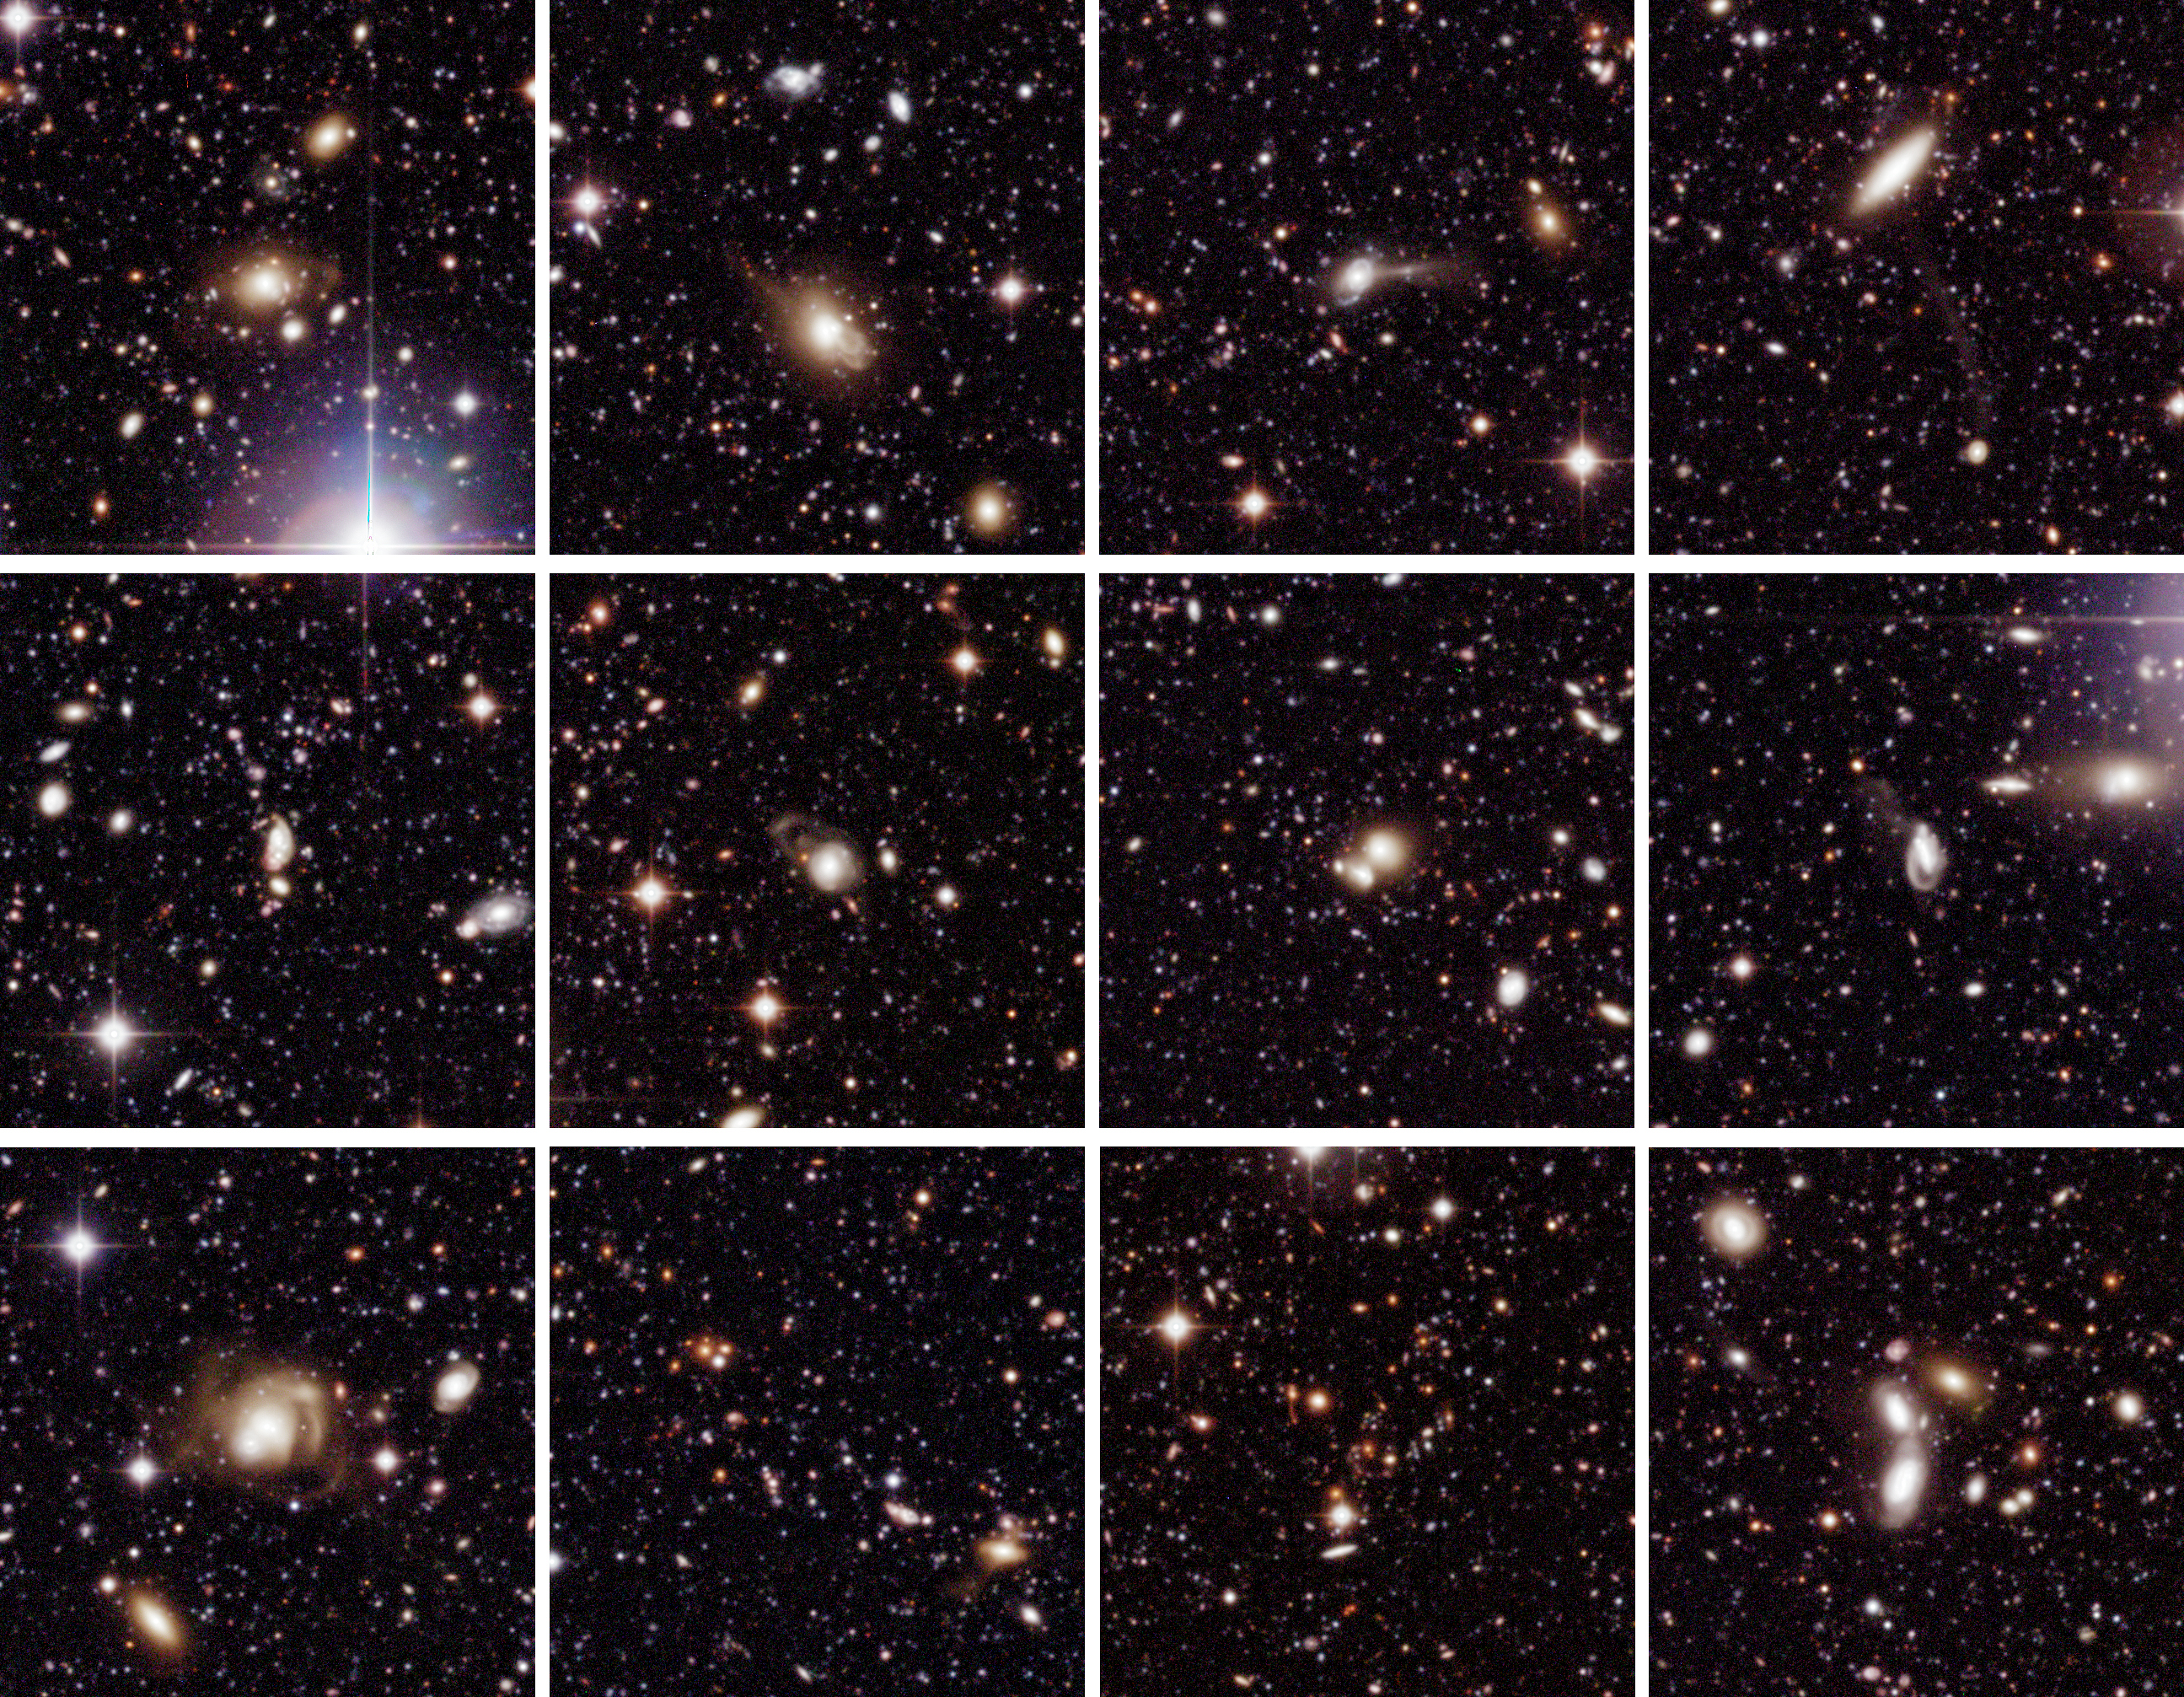

Selected galaxies in Chandra Deep Field South

Collection of twelve subfields from the full wide field imager Chandra Deep Field South (WFI CDF-S), centred on (pairs or groups of) galaxies. Each of the subfields measures 2.5 x 2.5 square arcminutes (635 x 658 pix 2 ; 1 pixel = 0.238 arcsec). North is up and East is left.

Technical information: The very extensive data reduction and colour image processing needed to produce these images were performed by Mischa Schirmer and Thomas Erben at the "Wide Field Expertise Center" of the Institut für Astrophysik und Extraterrestrische Forschung der Universität Bonn (IAEF) in Germany. It was done by means of a software pipeline specialised for reduction of multiple CCD wide-field imaging camera data. This pipeline is mainly based on publicly available software modules and algorithms (EIS, FLIPS, LDAC, Terapix, Wifix).

The image was constructed from about 150 exposures in each of the following wavebands: B-band (centred at wavelength 456 nm; here rendered as blue, 15.8 hours total exposure time), V-band (540 nm; green, 15.6 hours) and R-band (652 nm; red, 17.8 hours). Only images taken under sufficiently good observing conditions (defined as seeing less than 1.1 arcsec) were included. In total, 450 images were assembled to produce this colour image, together with about as many calibration images (biases, darks and flats). More than 2 Terabyte (Tb) of temporary files were produced during the extensive data reduction. Parallel processing of all data sets took about two weeks on a four-processor Sun Enterprise 450 workstation and a 1.8 GHz dual processor Linux PC. The final colour image was assembled in Adobe Photoshop. The observations were performed by ESO (GOODS, EIS) and the COMBO-17 collaboration in the period 1/1999-10/2002.

Credit: ESO